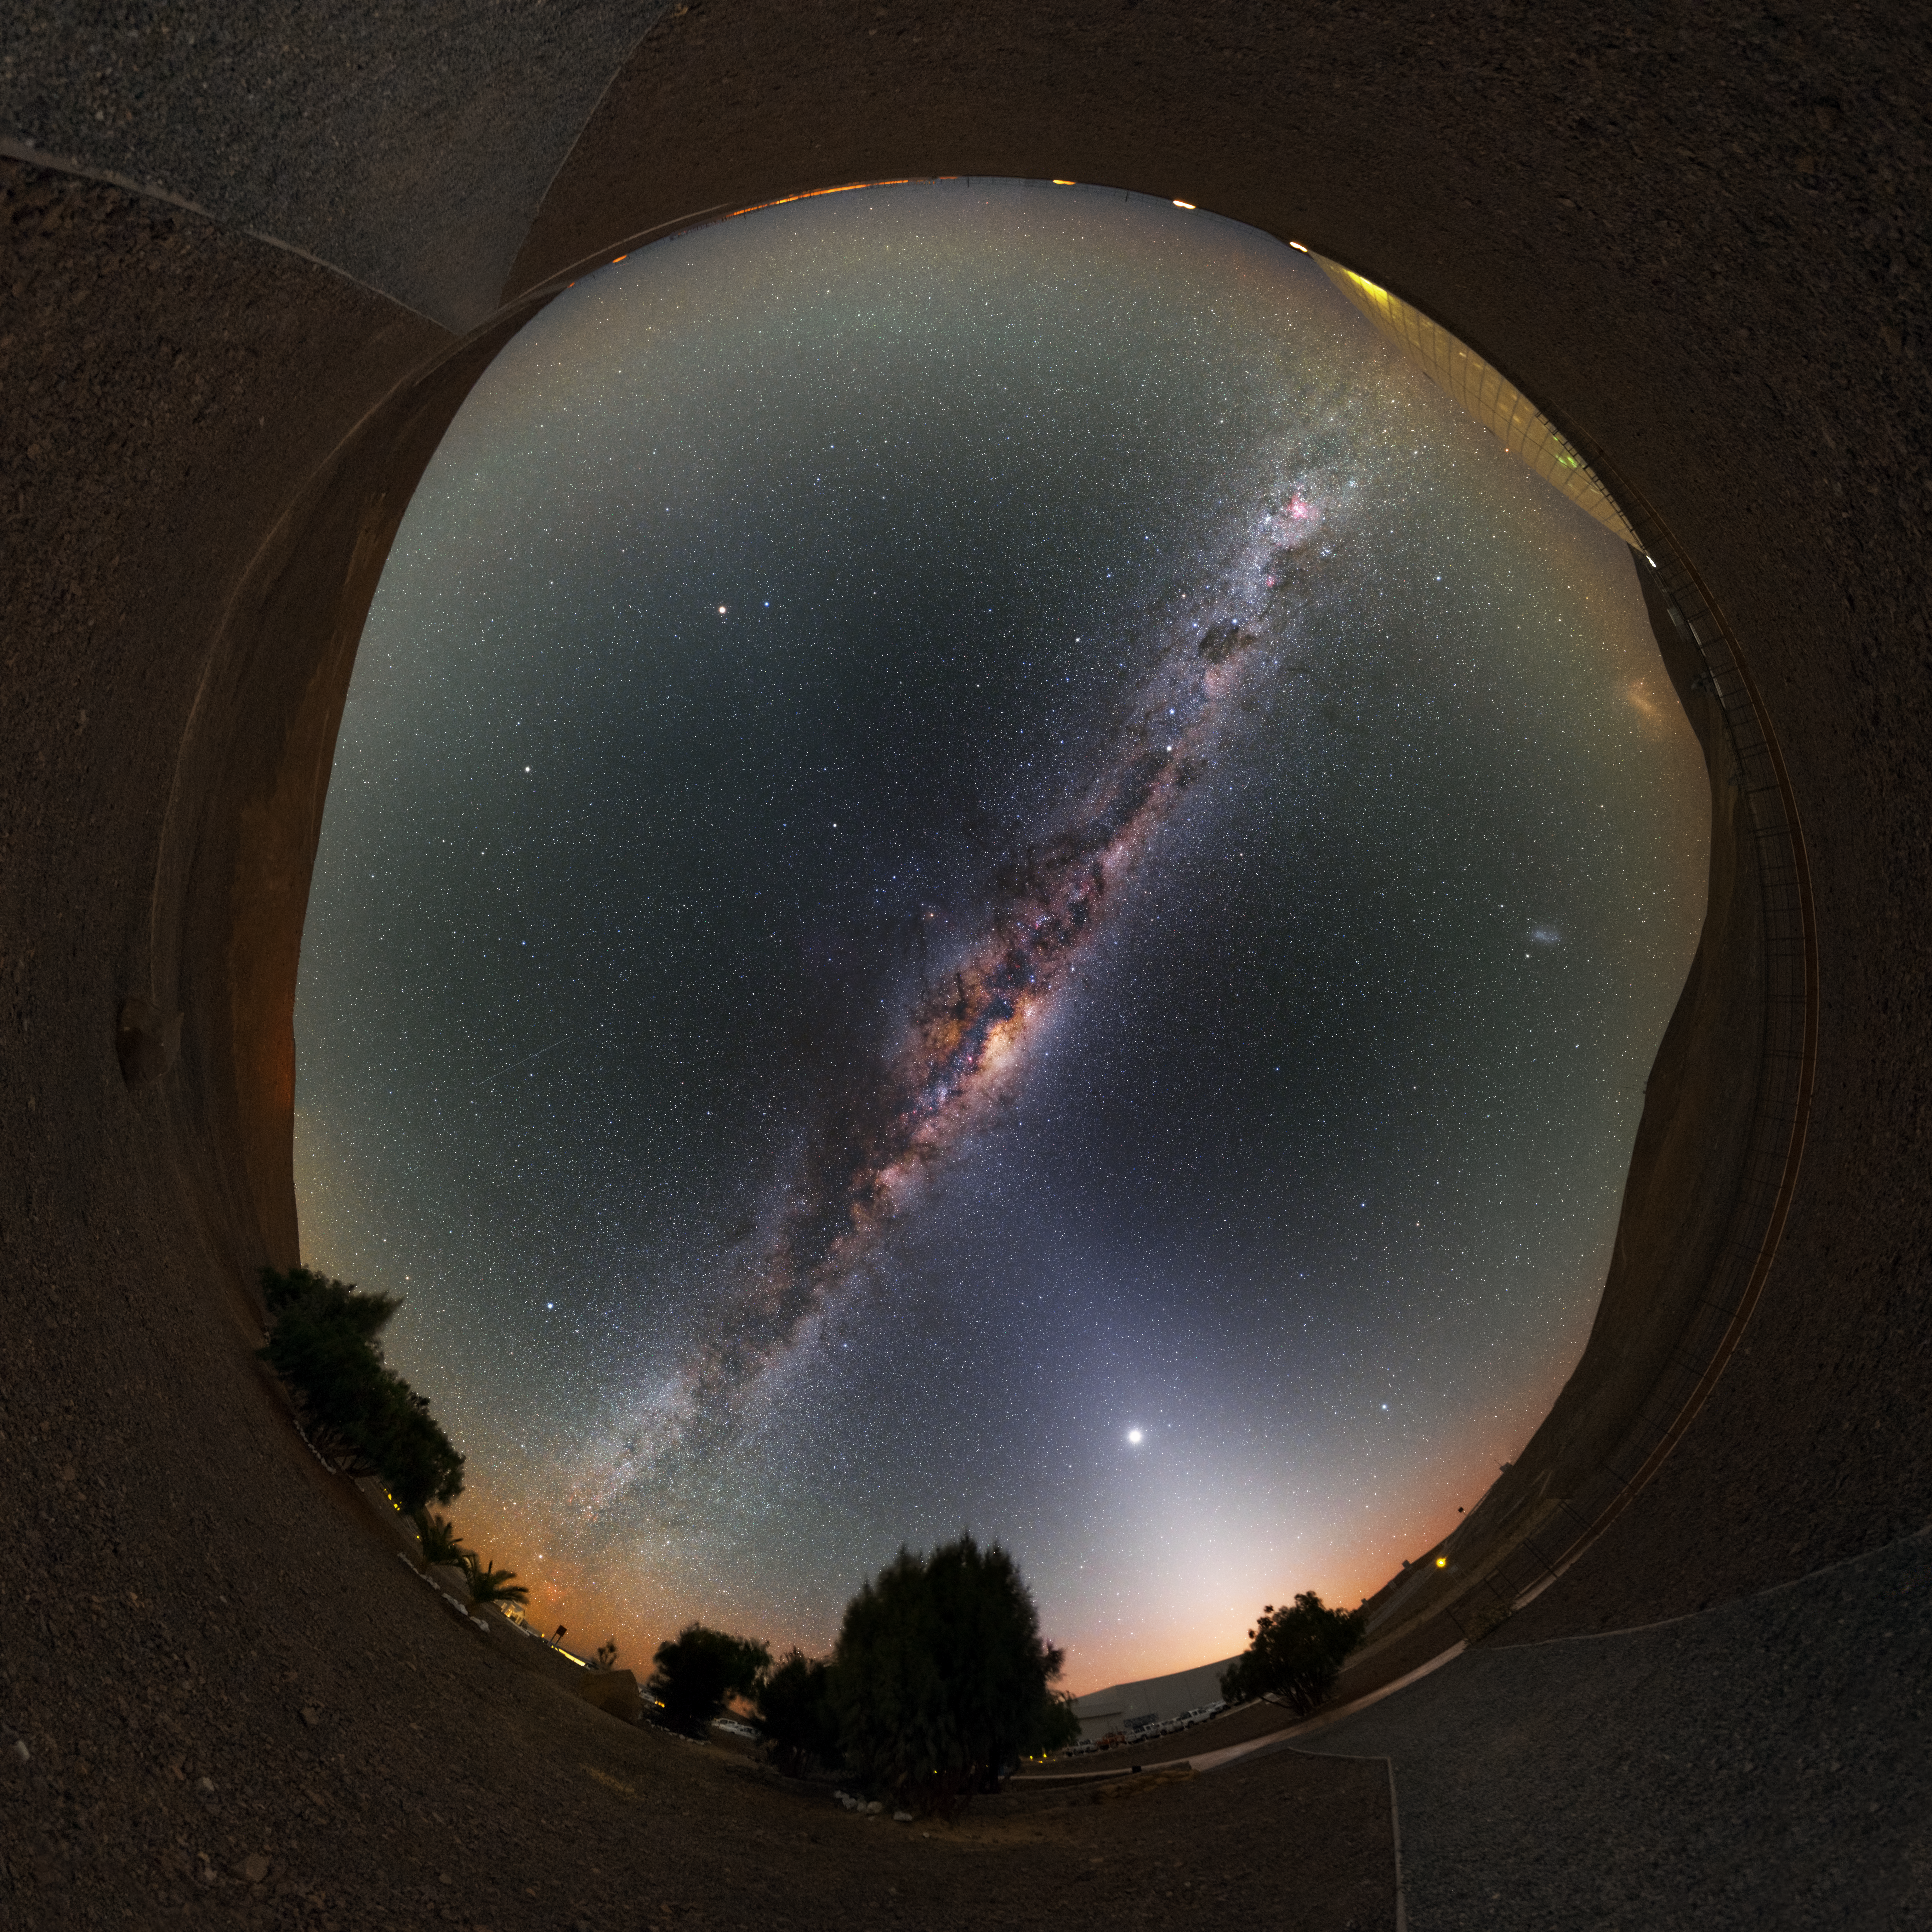

Milky Way at the Residencia

This stunning ultra high-definition fish-eye fulldome image shows the Residencia, hotel for observers at the Paranal observatory. Above the hotel the bright band of the Milky Way shines with all its fascinating details.

Credit: Y. Beletsky (LCO)/ESO